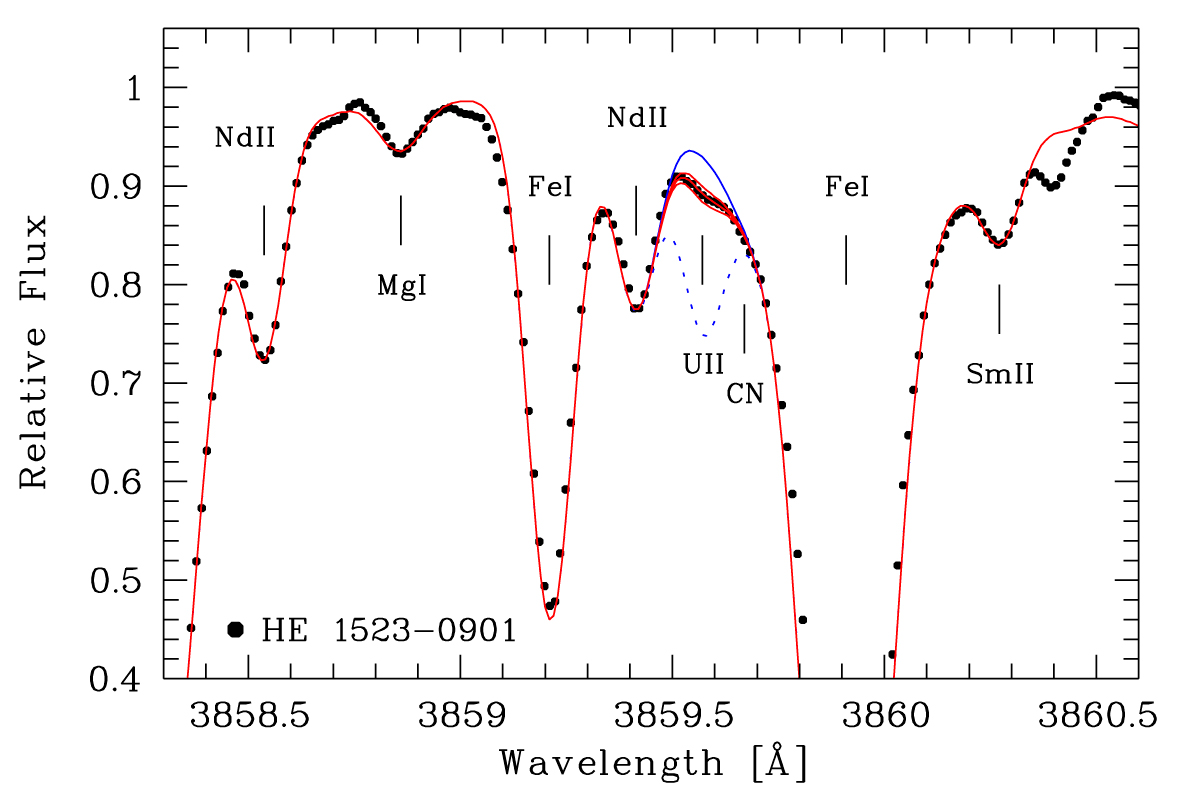

Uranium in the spectrum of an old star

The observed spectrum (dots) of the old star HE 1523-0901in the region of the uranium (U II) line at a wavelength of 385.96 nm. The origin of some of the other spectral lines in the region is also indicated (e.g. iron, neodymium, samarium, magnesium). The synthetic spectrum (thin and dotted lines) was computed for the adopted abundances of the stable elements and for four different values of the abundance of uranium atoms in the atmosphere of the star. The uppermost line (corresponding to no uranium at all) clearly does not fit the observed spectrum at all. The best fit is provided by the middle (red) line.

Credit: ESO